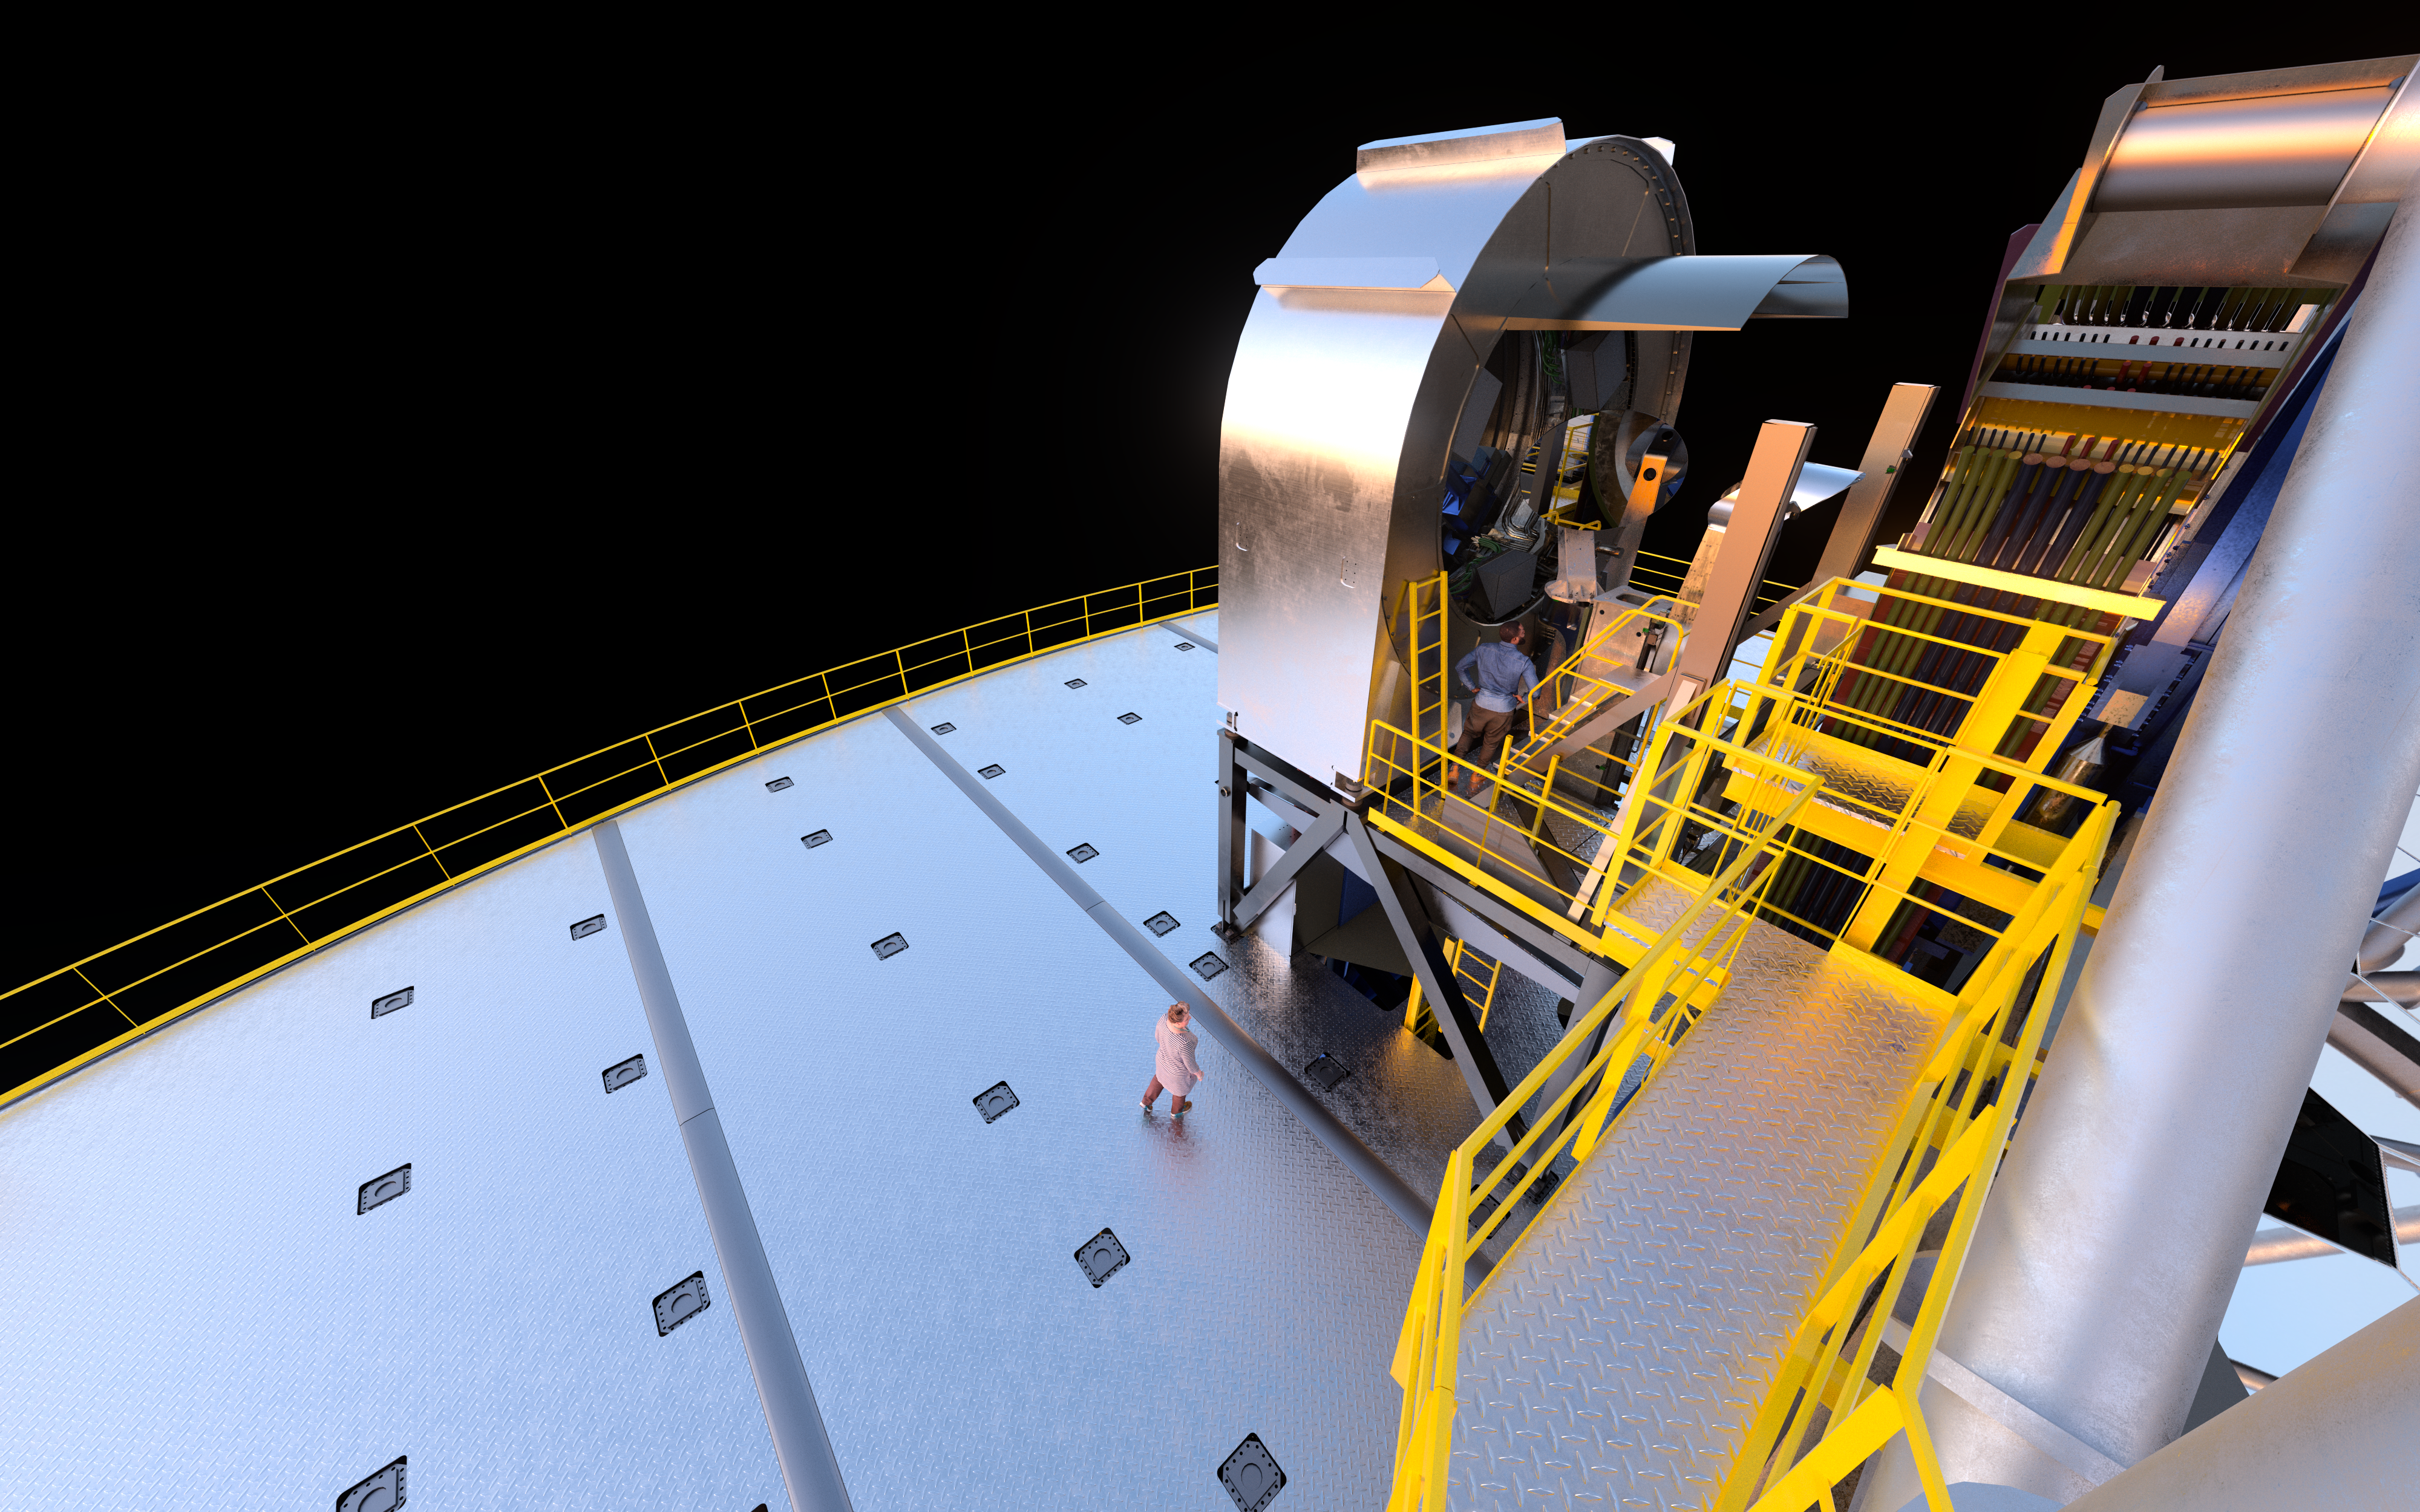

Rendering of one of the ELT’s prefocal stations

Residing on opposite sides of the Extremely Large Telescope on large supporting platforms, the prefocal stations will each measure over 9 metres tall. One of these stations is shown in this artistic rendering.

Credit: ESO/L. Calçada, IDOM